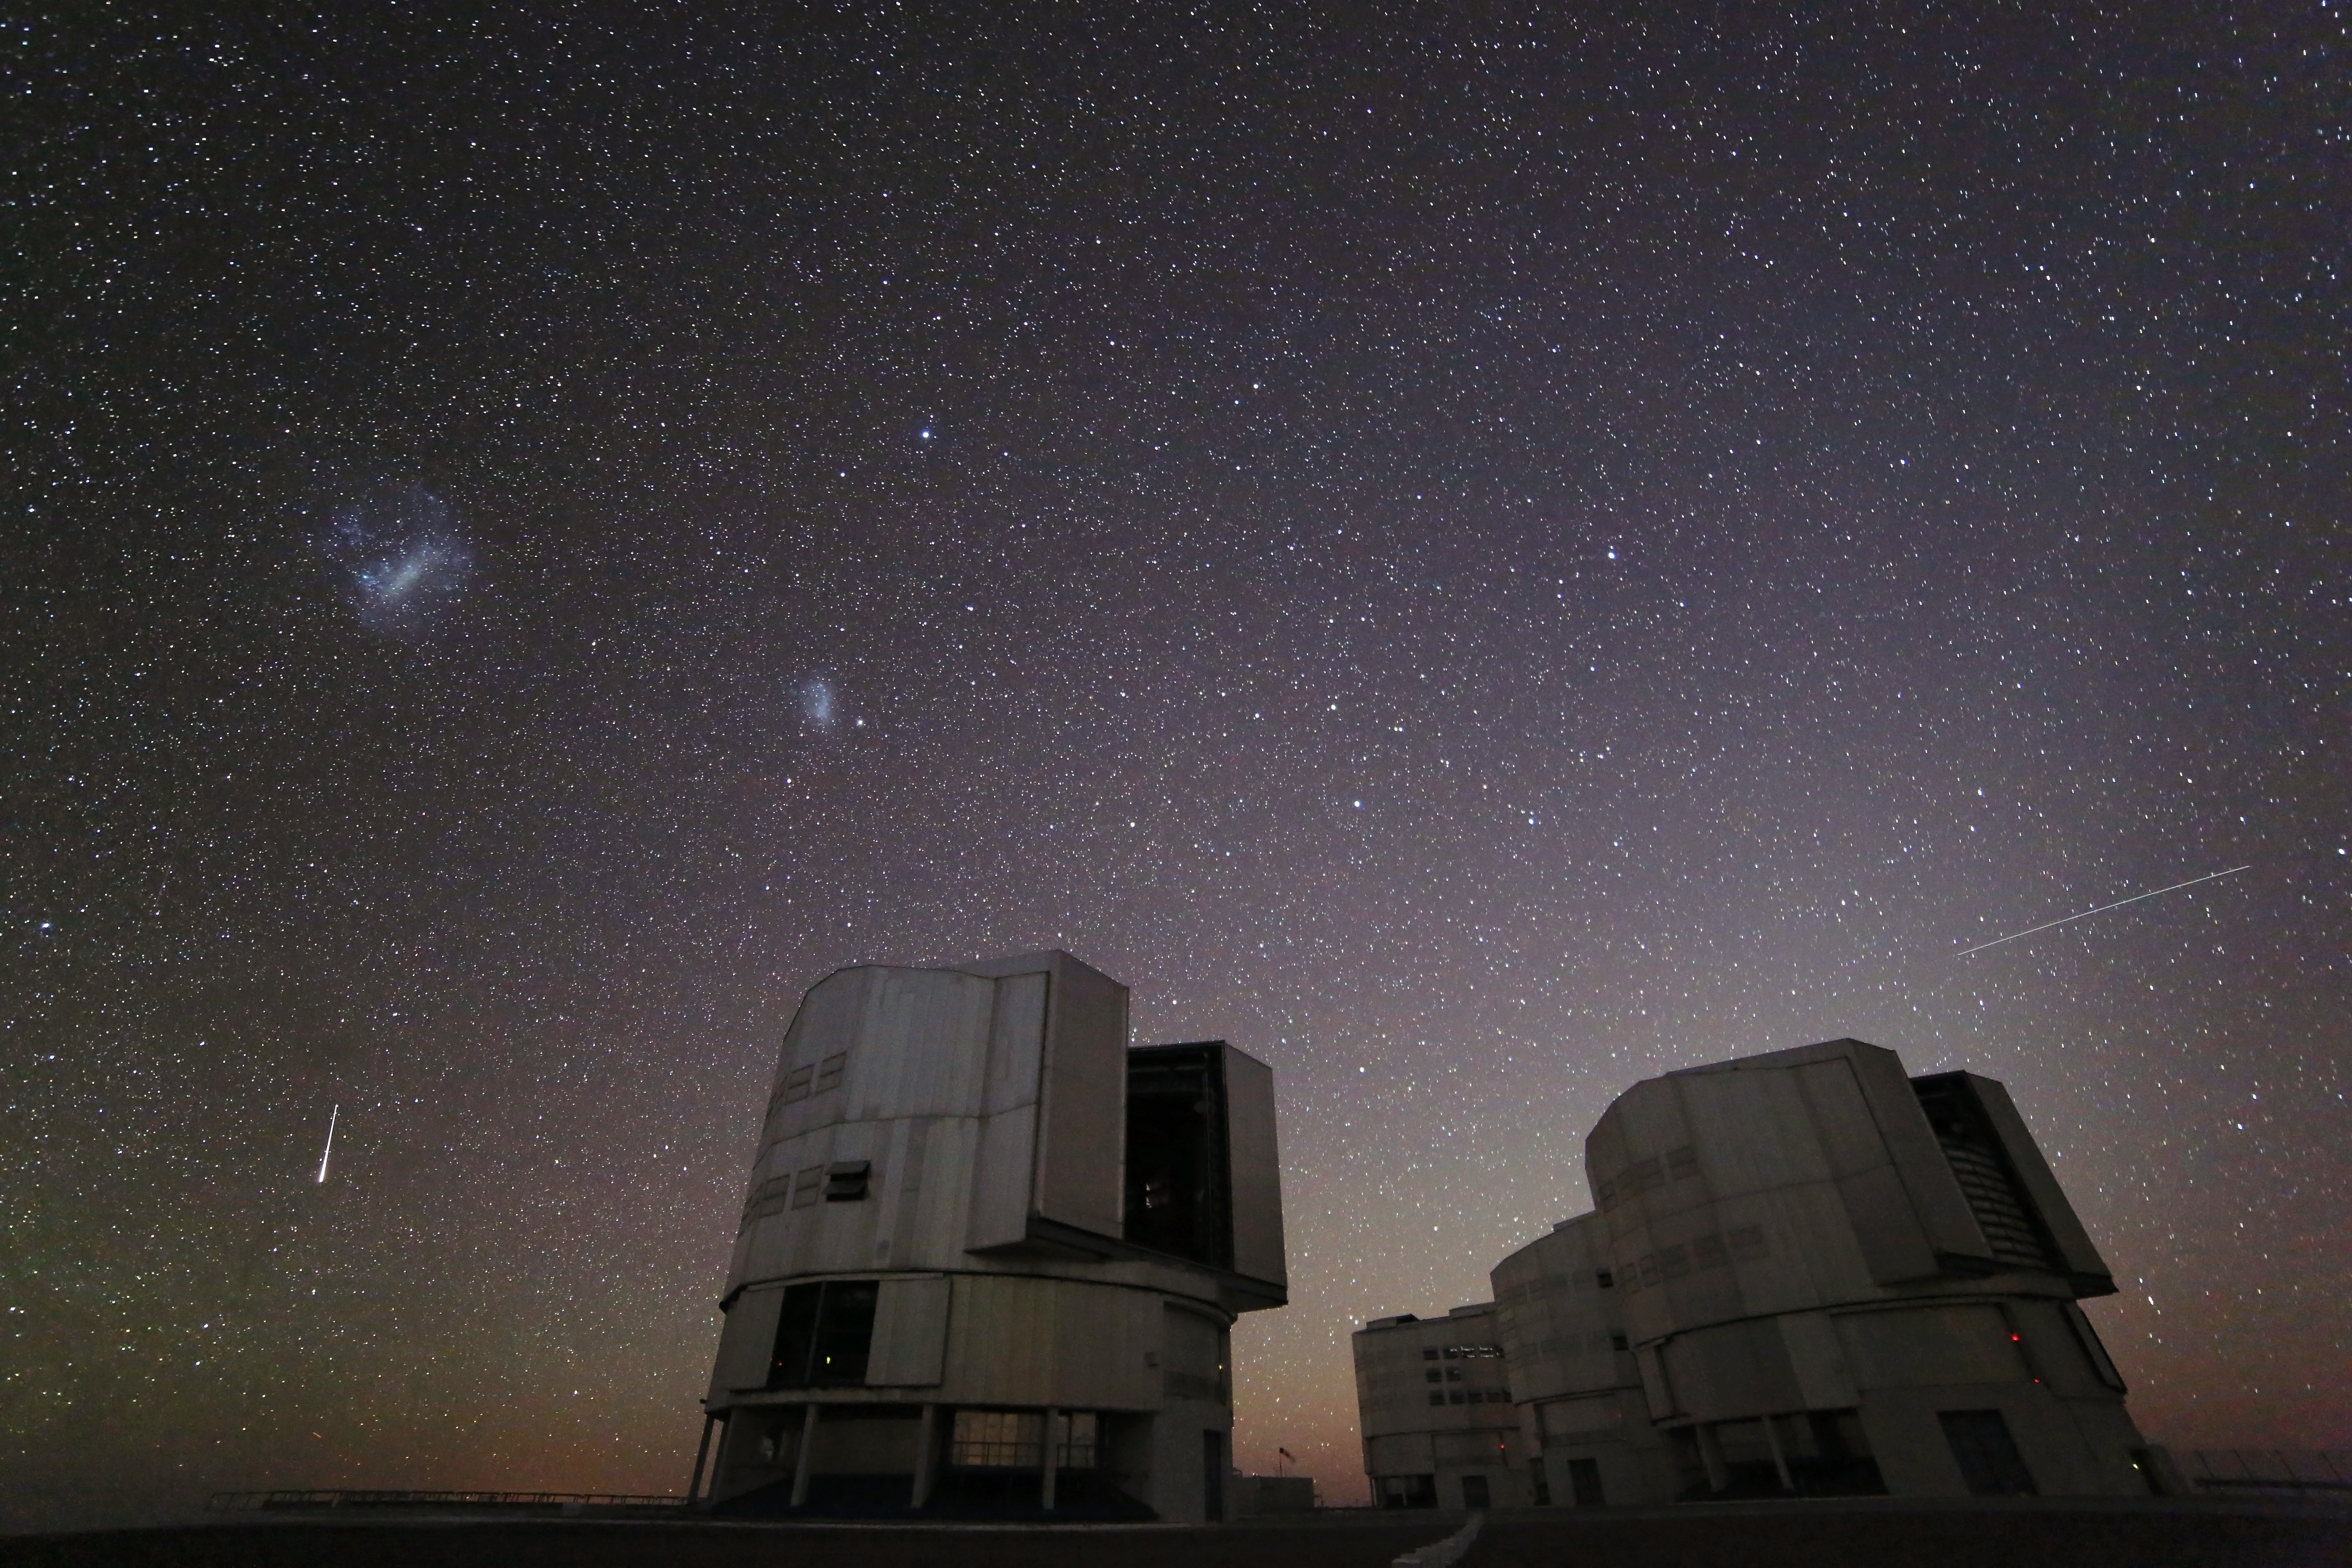

It's raining stars — a video podcast celebrating the Geminid meteor shower

The second installment of Chile Chill, a type of ESOcast designed to offer a calm experience of the Chilean night sky, depicts the December 2012 Geminid meteor shower as it makes a spectacular appearance over ESO's Paranal Observatory in Chile.

Credit: ESO/G. Lombardi (glphoto.it)